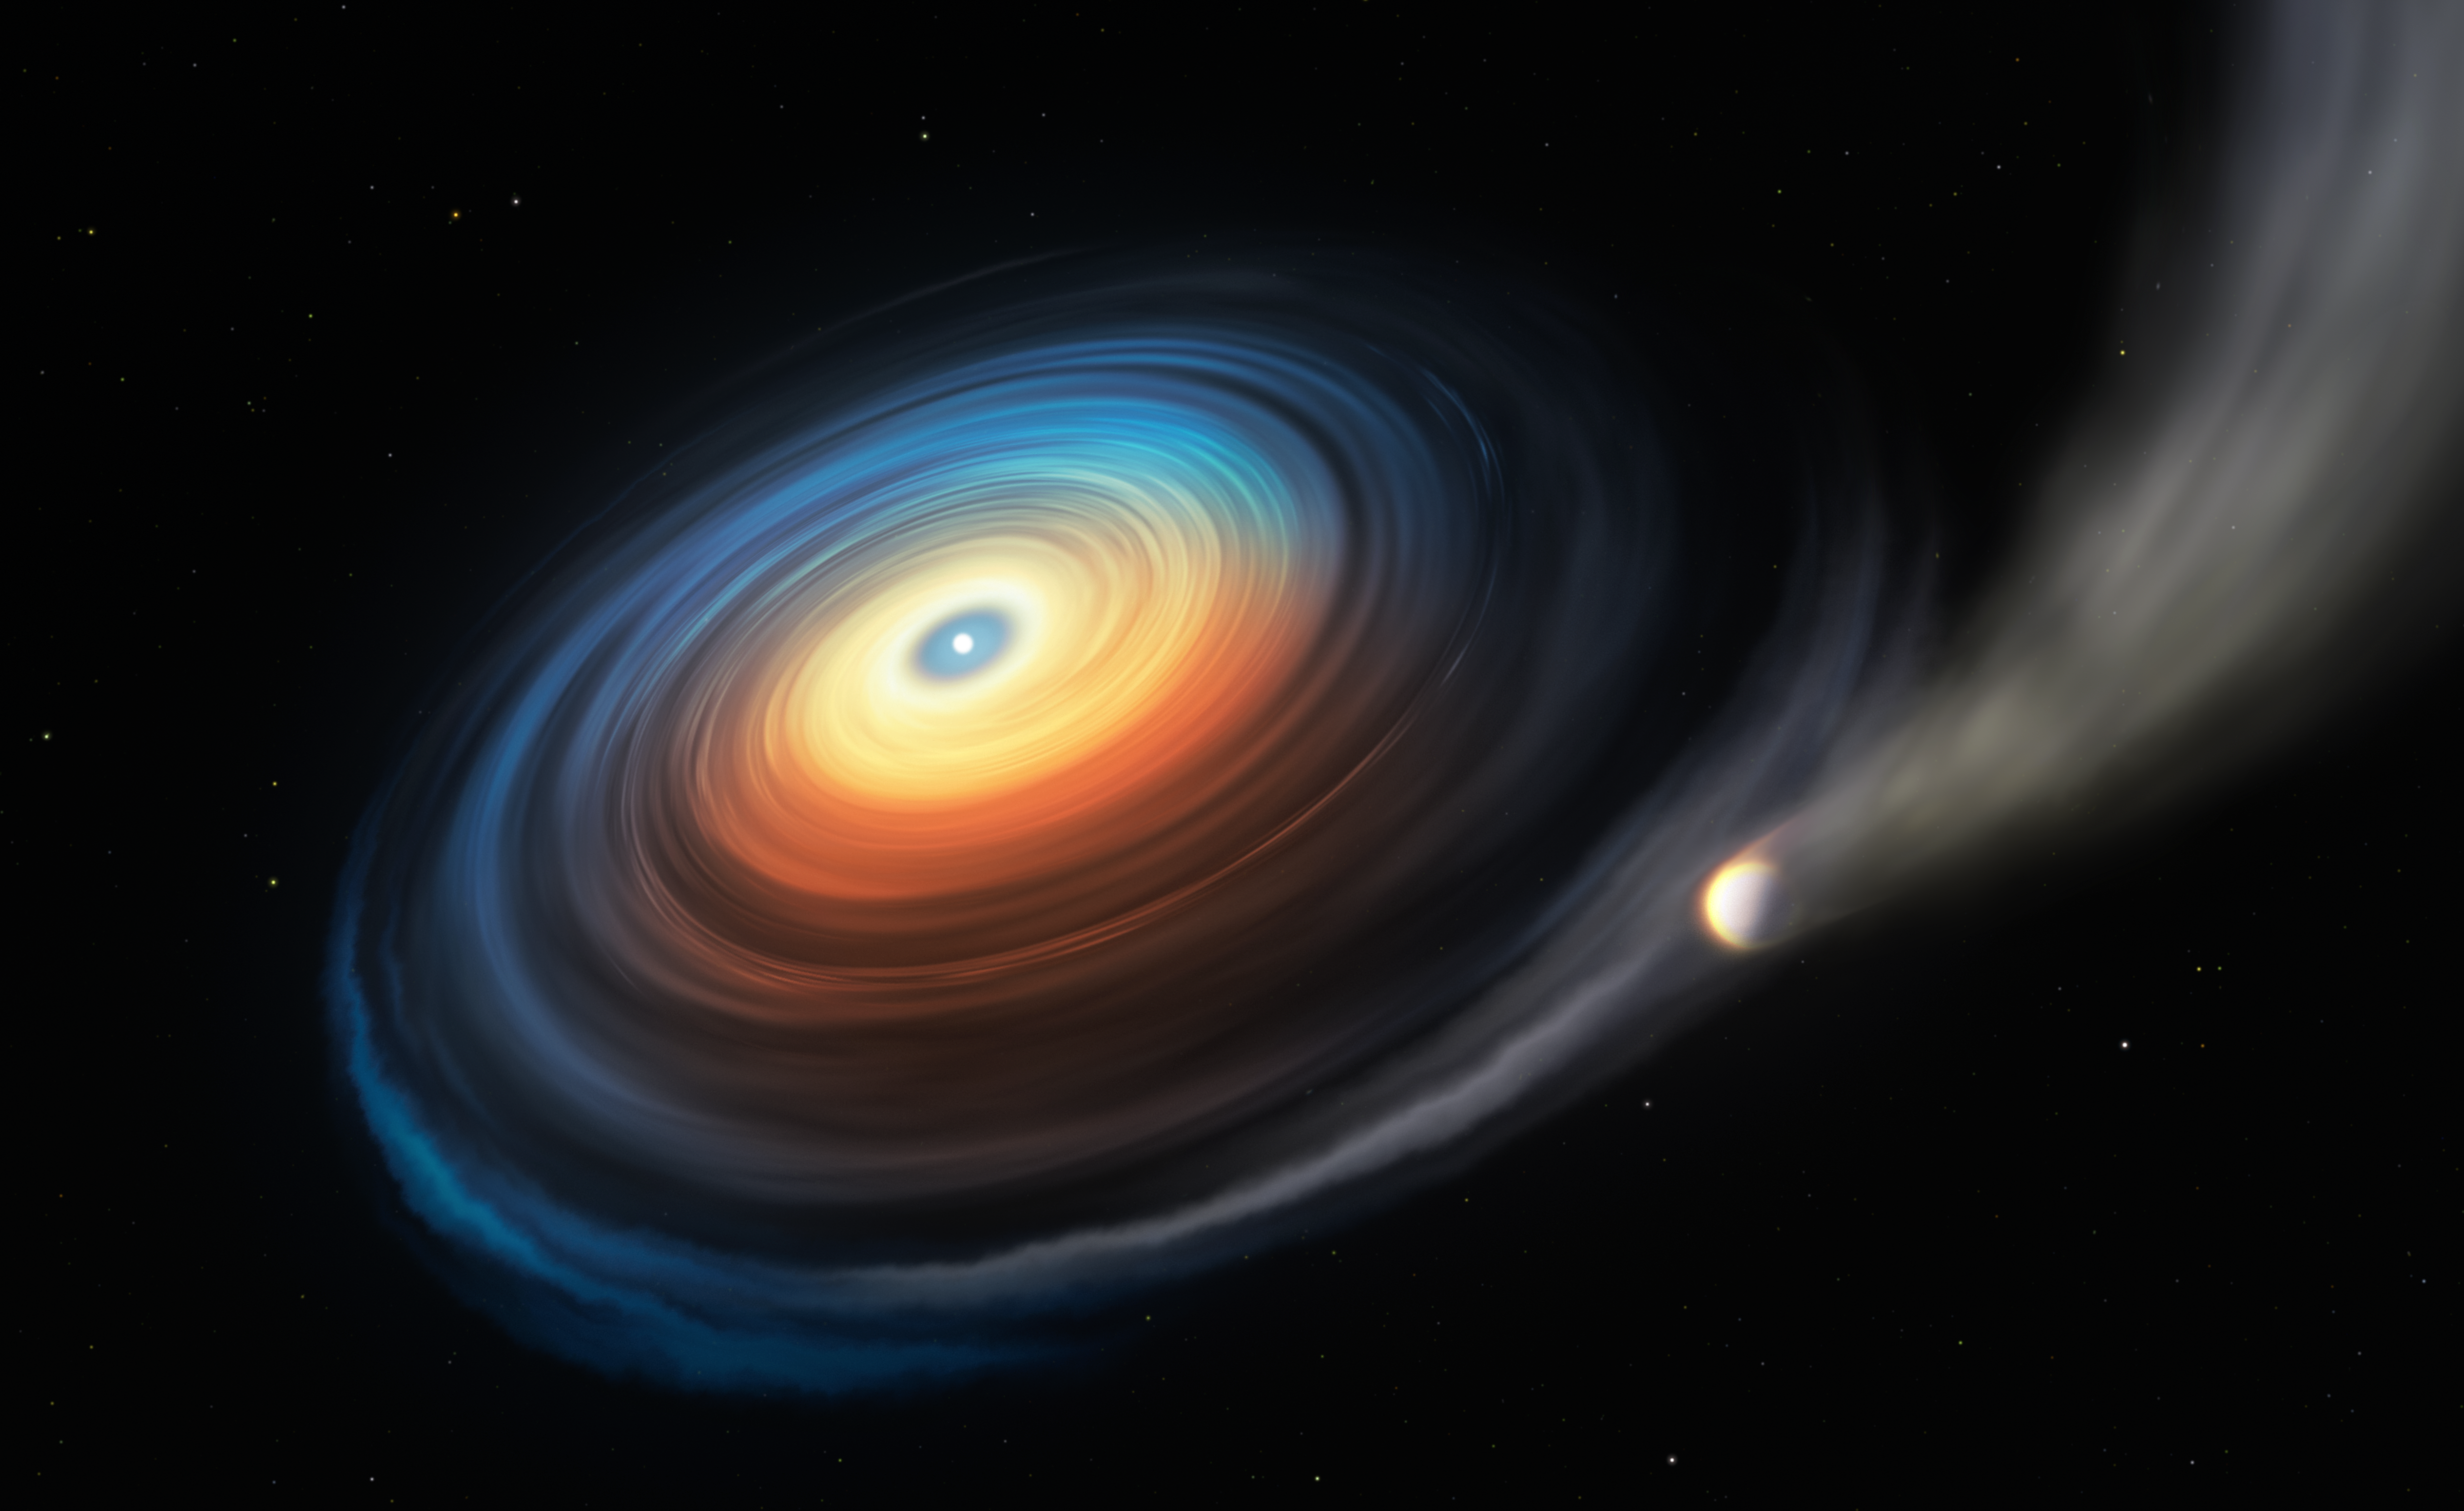

Artist’s impression of the WDJ0914+1914 system

This illustration shows the white dwarf WDJ0914+1914 and its Neptune-like exoplanet. Since the icy giant orbits the hot white dwarf at close range, the extreme ultraviolet radiation from the star strips away the planet’s atmosphere. While most of this stripped gas escapes, some of it swirls into a disc, itself accreting onto the white dwarf.

Credit: ESO/M. Kornmesser